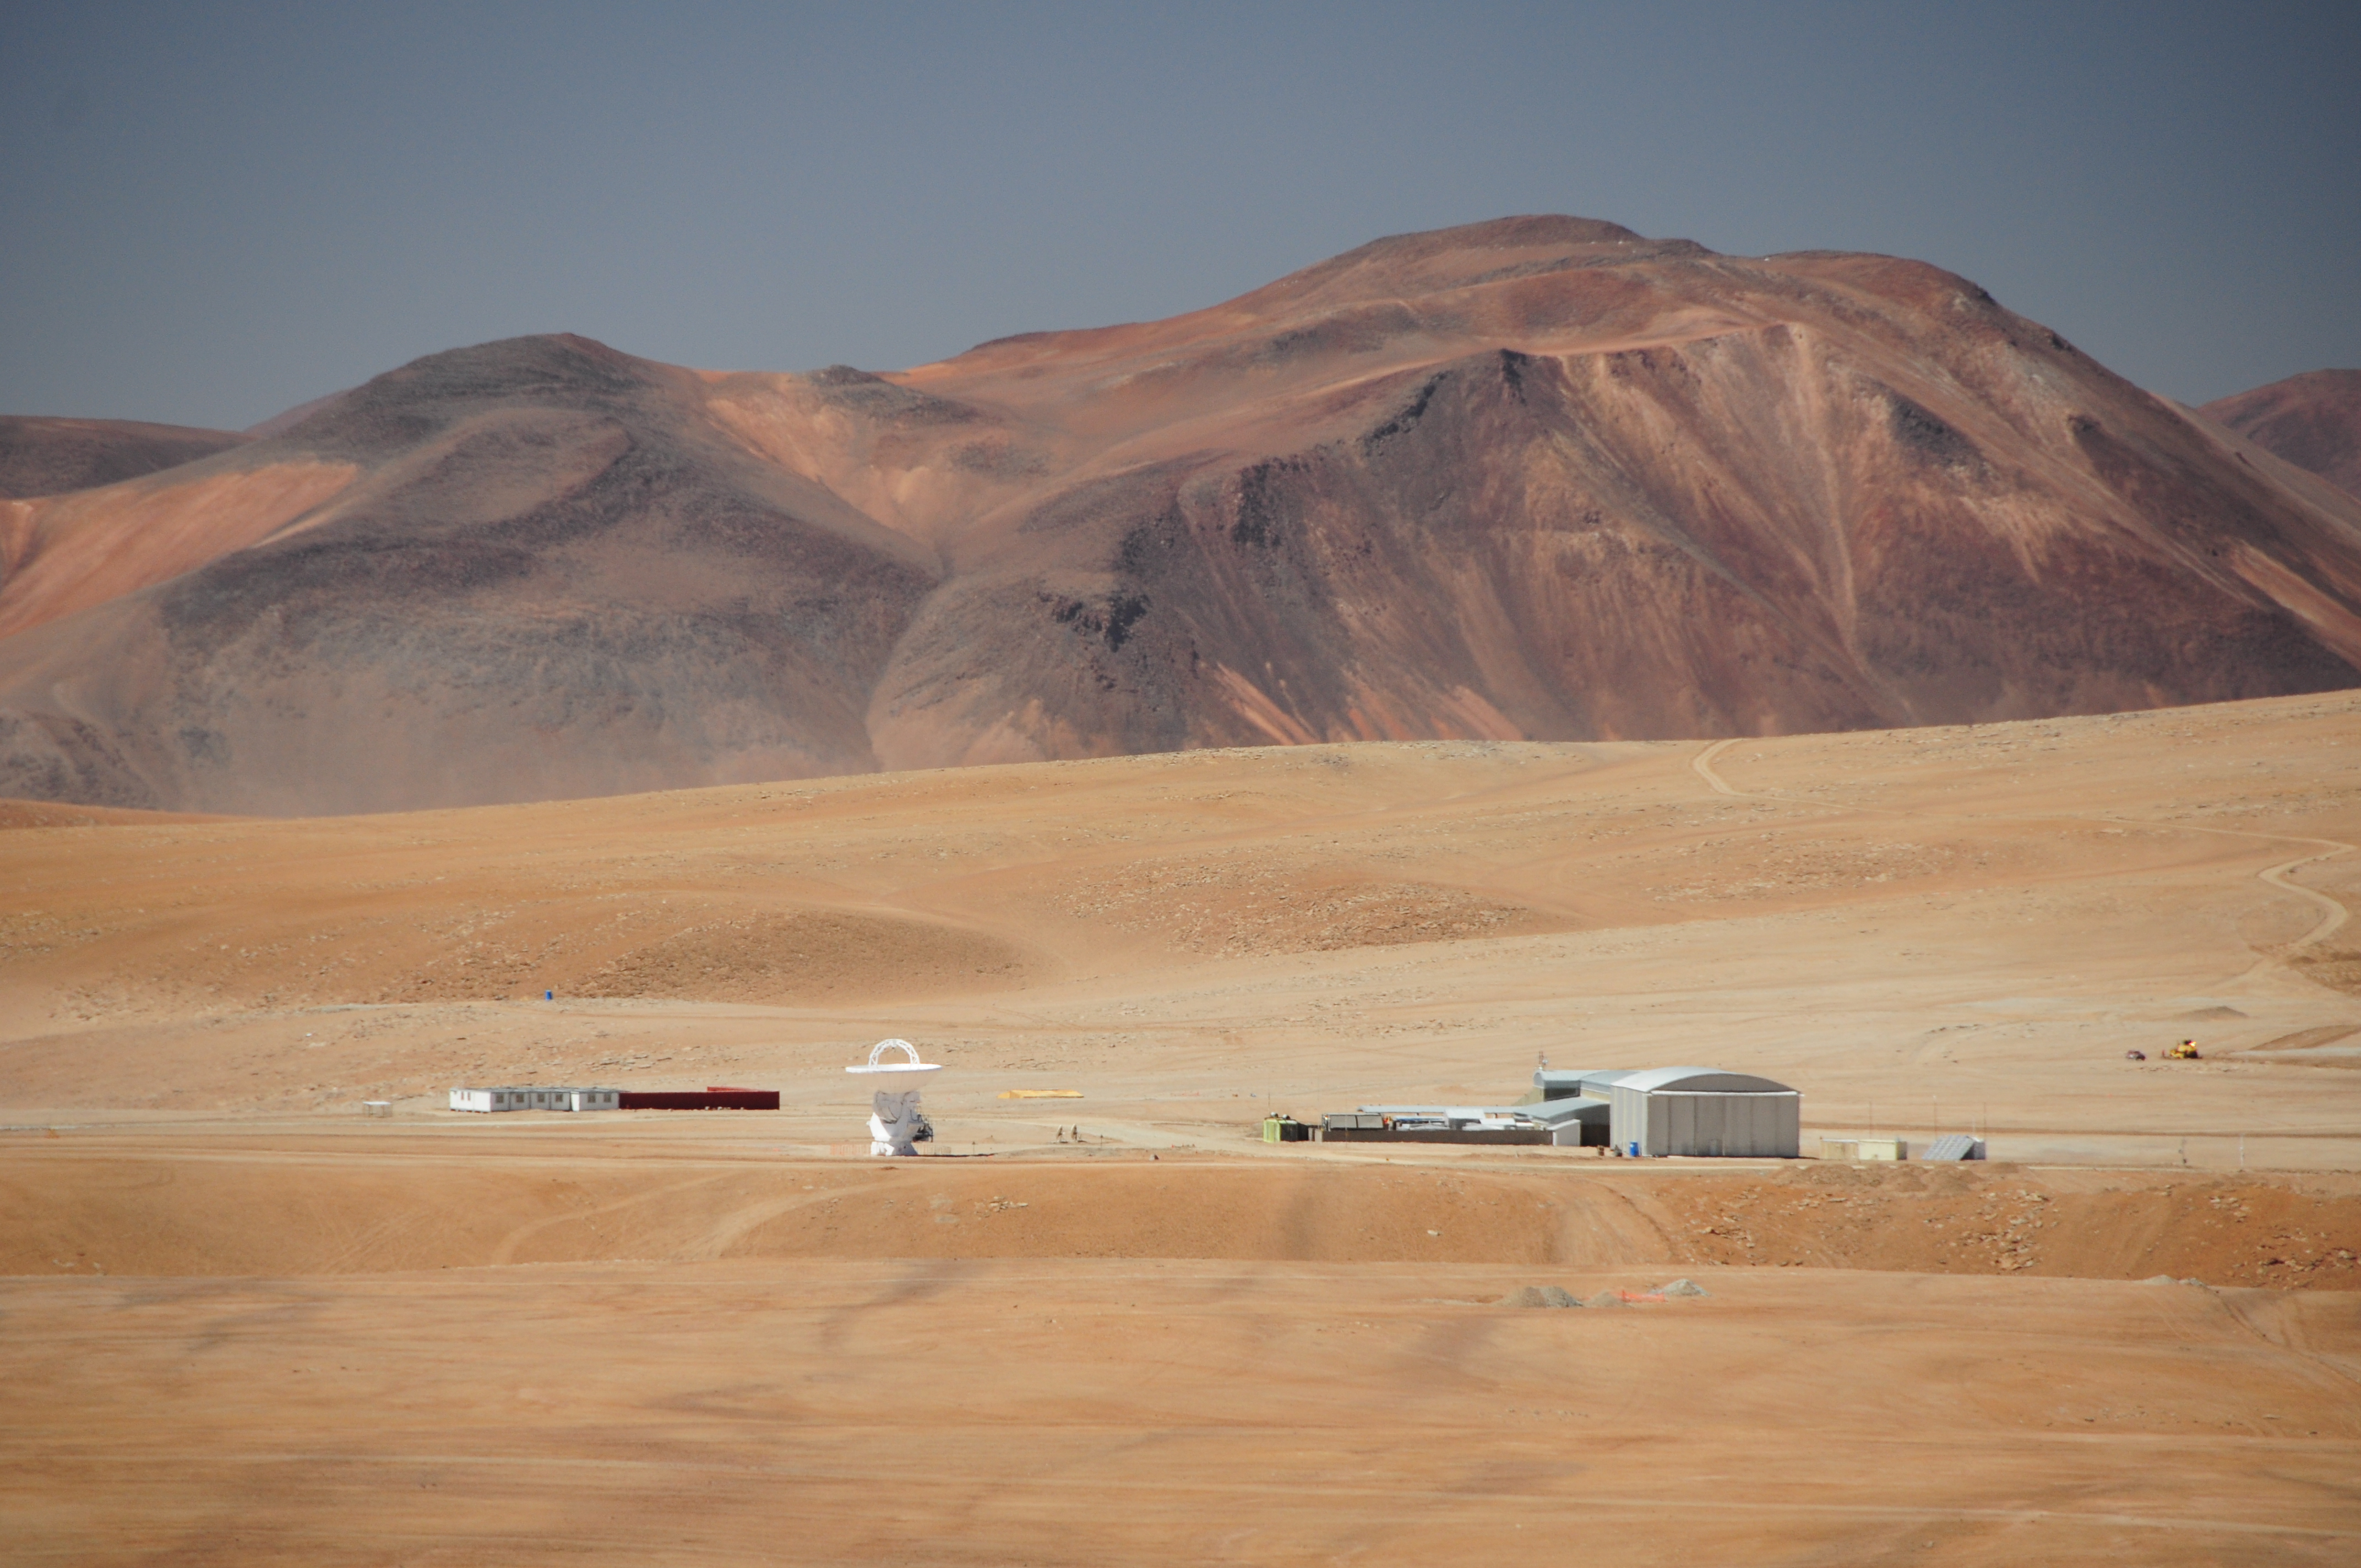

ALMA's first antenna in Chajnantor

ALMA's first antenna in Chajnantor is lost in the vastness of the mountain.

Credit: William Garnier - ALMA (ESO / NAOJ / NRAO)